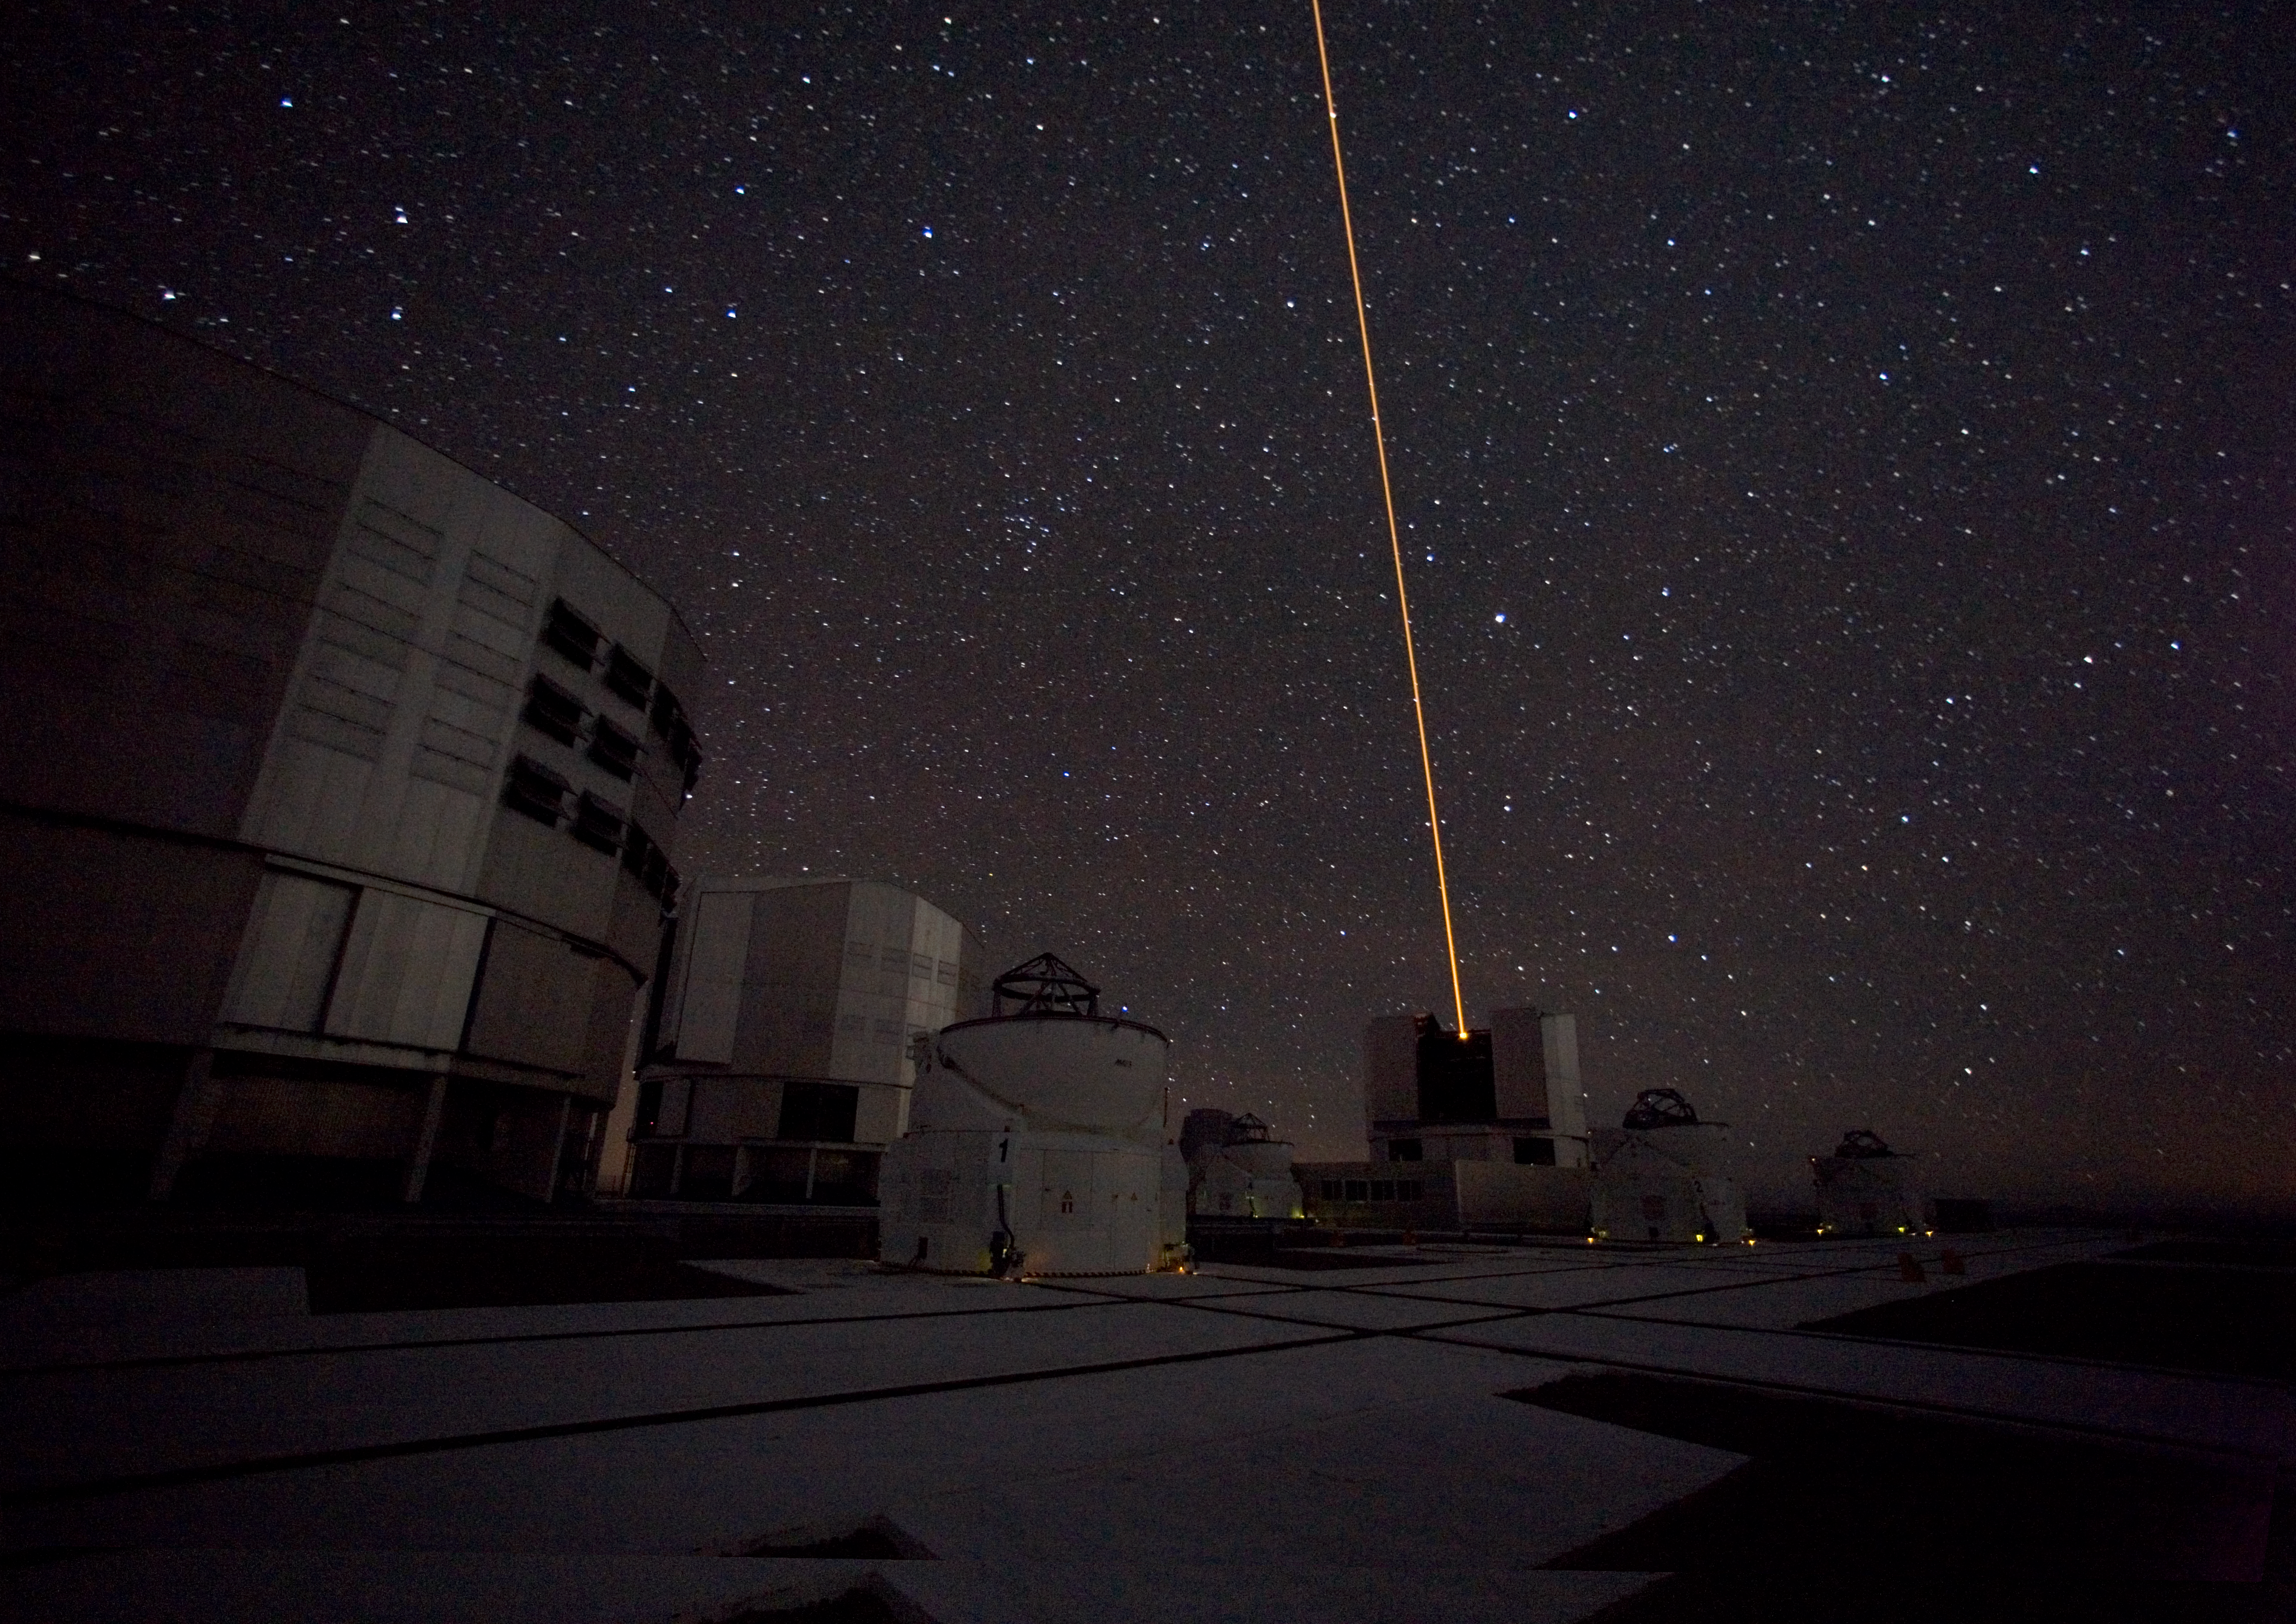

The Laser Guide Star on the VLT

The Laser Guide Star in operation at the VLT. The Laser Guide Star Facility (LGSF) that is installed on the VLT UT4/YEPUN and produces a artificial guide star used for Adaptive Optics correction. This picture was obtained in January 2007.

Credit: ESO